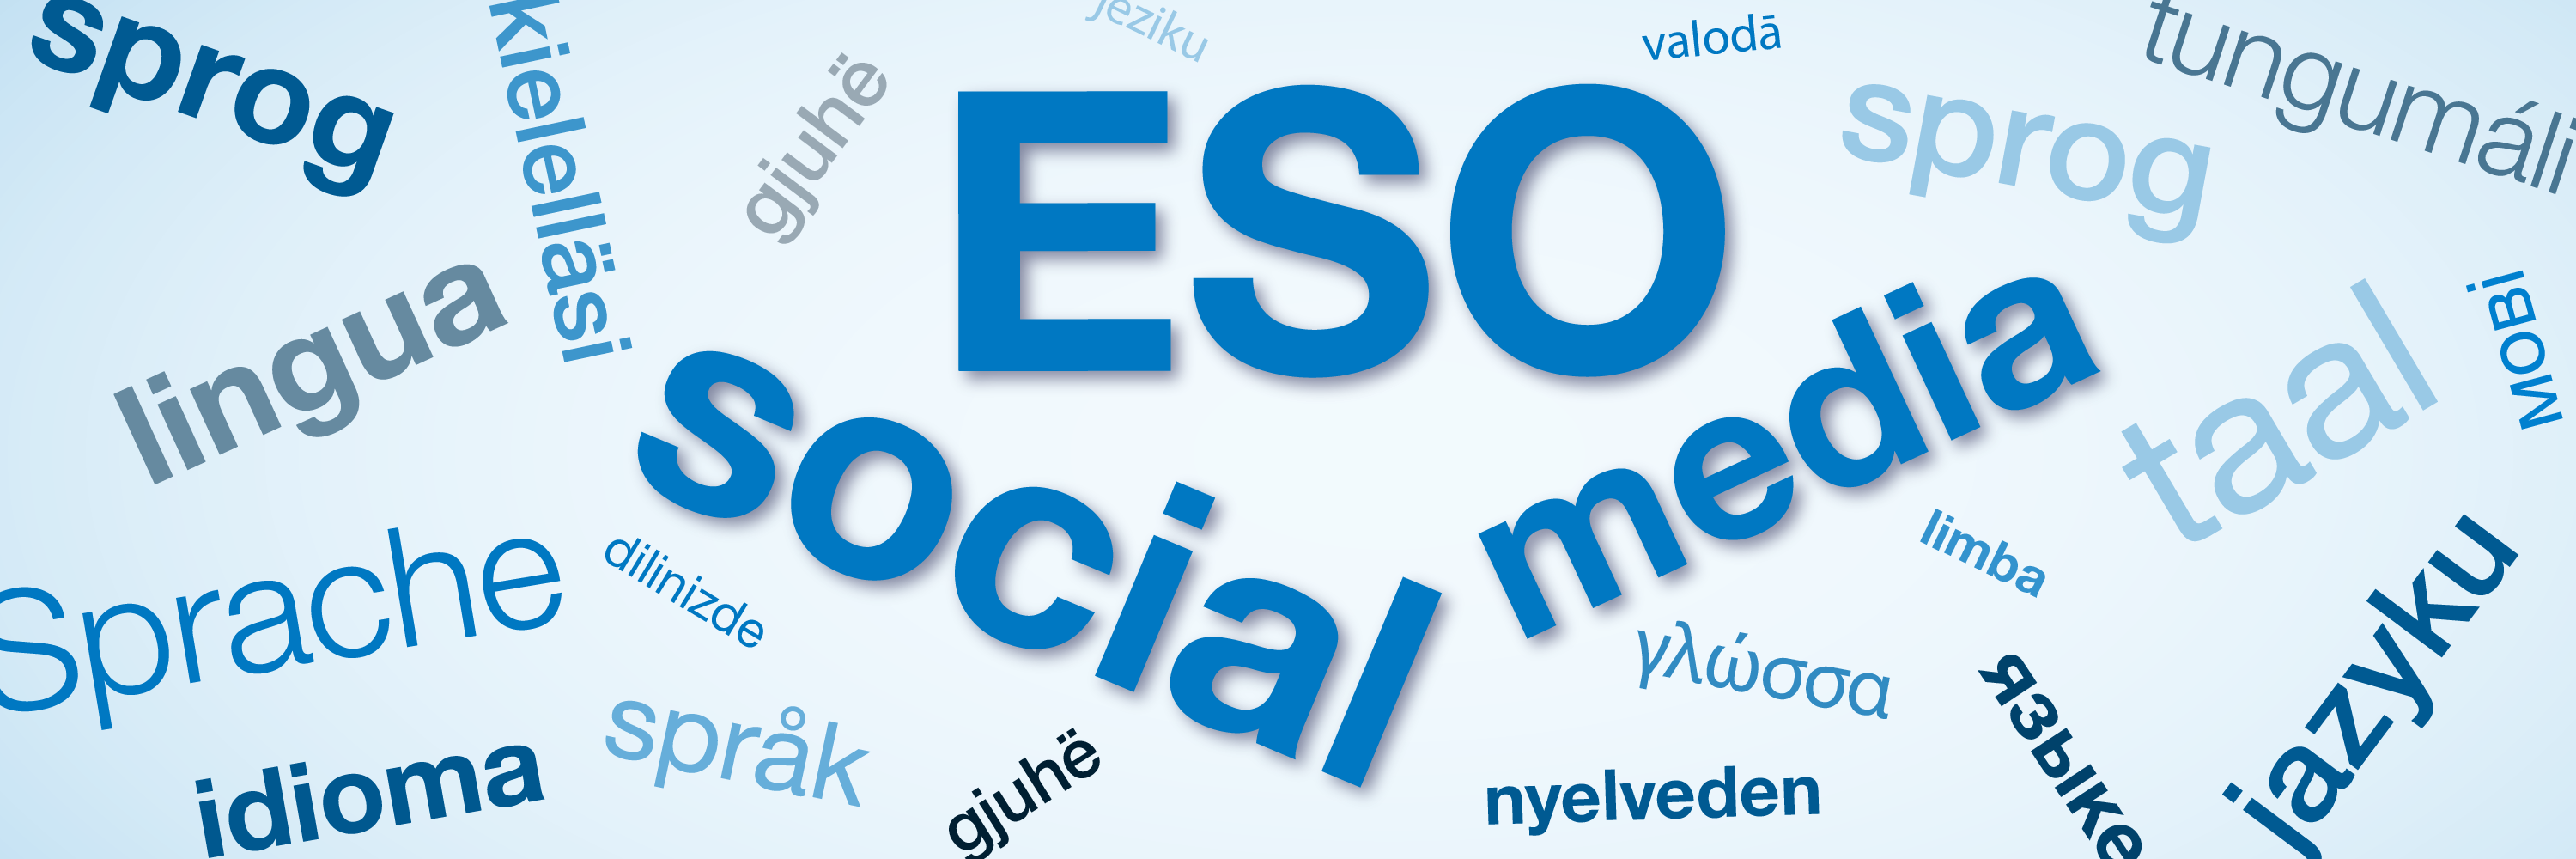

Connect with ESO in your language

Friends of ESO can now connect with the organisation on social media platforms available in their native language. With the help of volunteers, ESO’s latest news are being made available on local Facebook and Twitter accounts. Discover whether a local account for your country is available here or join our volunteer translators’ network to make ESO news available in your country via social media.

Credit: ESO